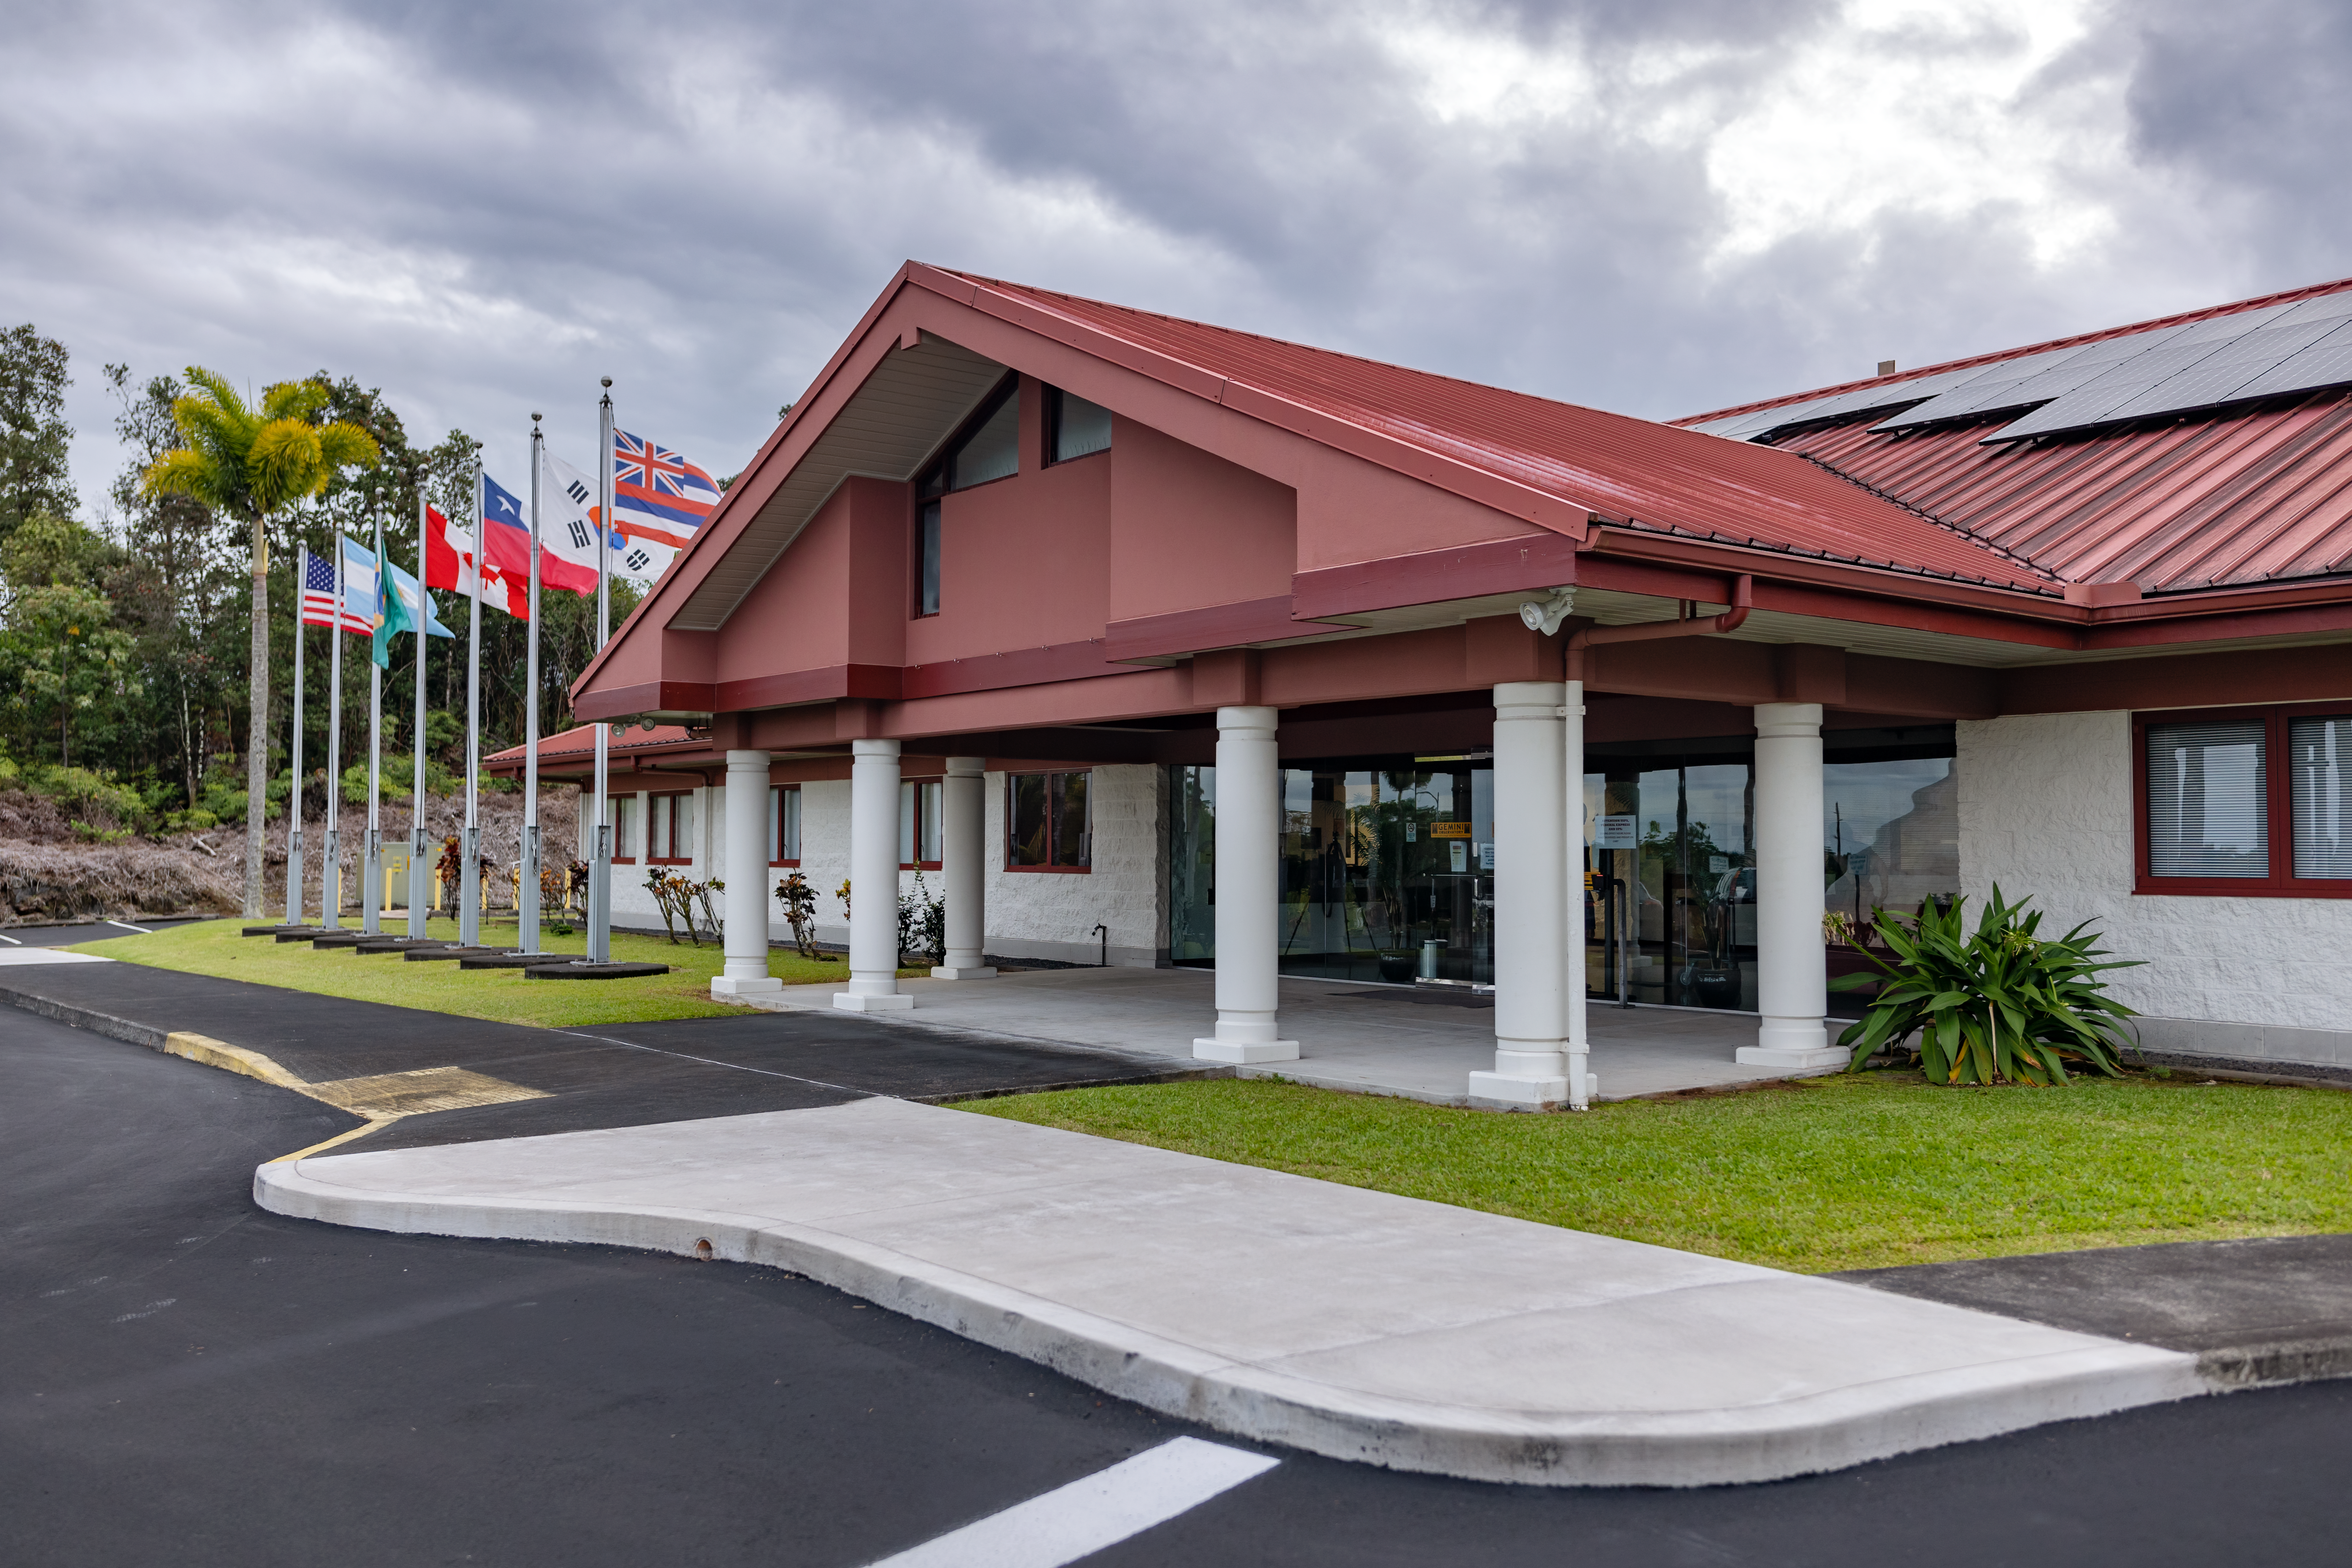

Gemini North Hilo Base

The Gemini North base facility in Hilo, HI, USA, is seen here.

Credit: NOIRLab/AURA/NSF